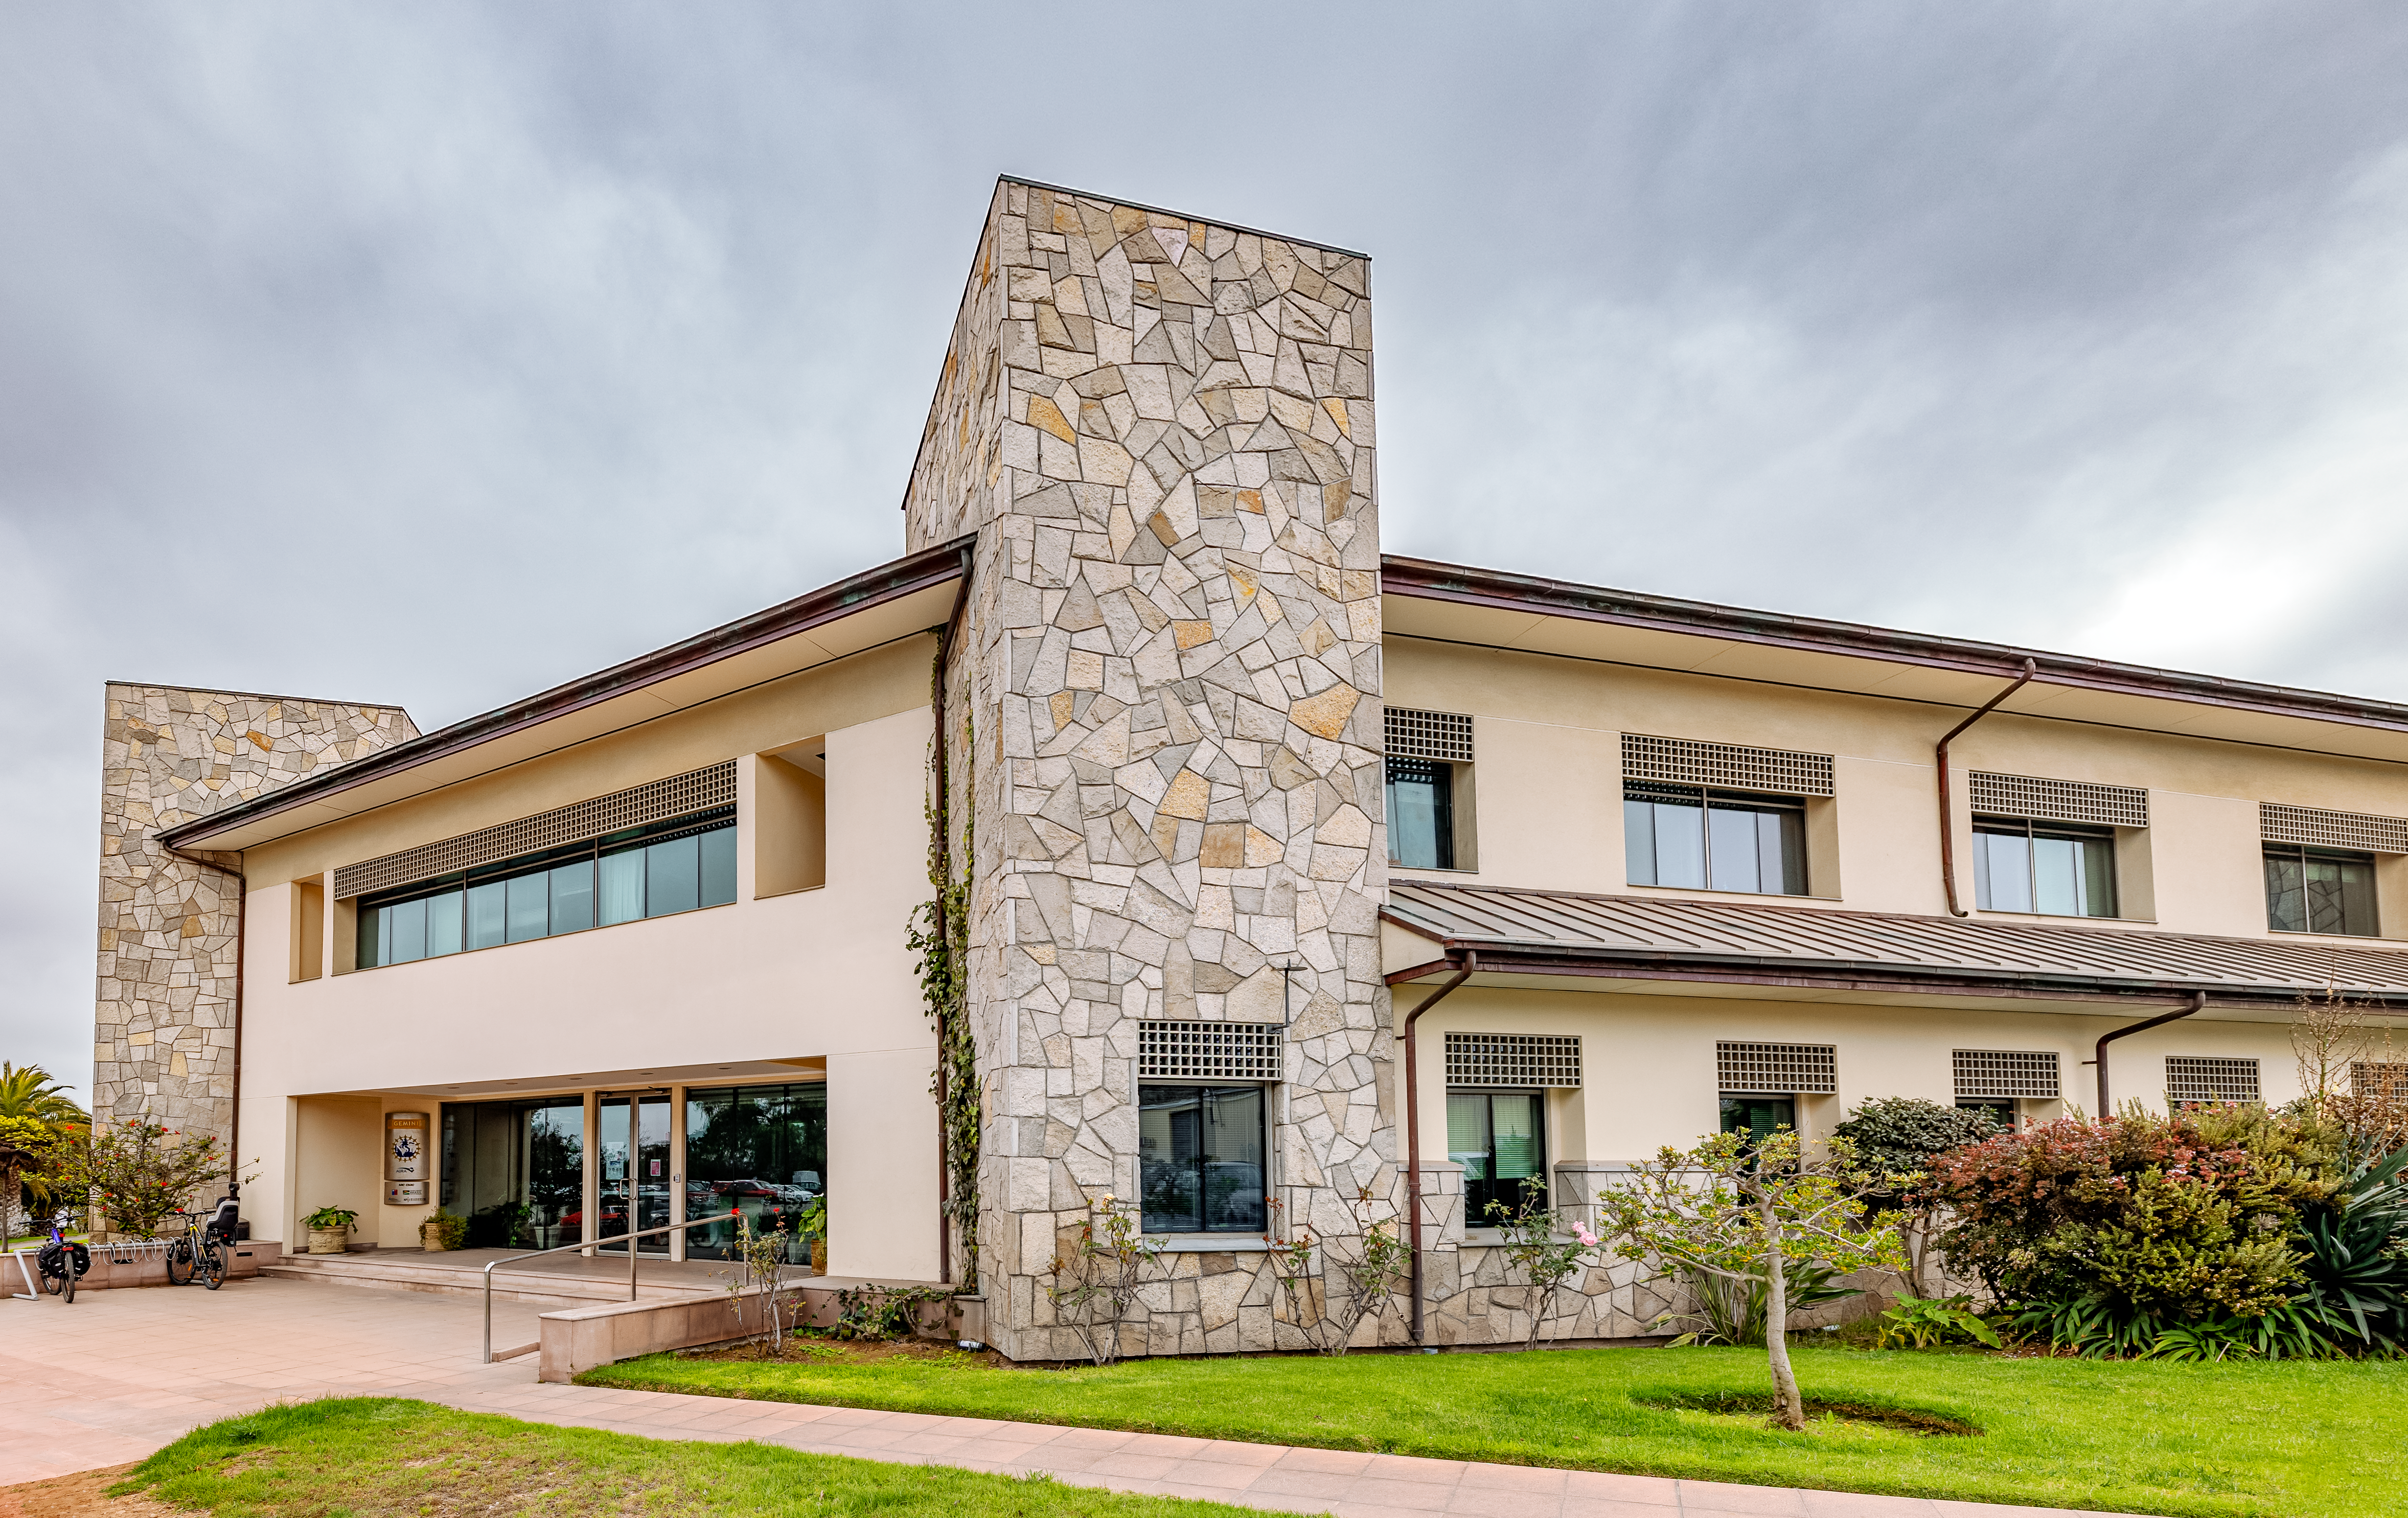

AURA Recinto Front

A view of the AURA Recinto building from the front end in La Serena, Chile.

Credit: NOIRLab/NSF/AURA/T. Slovinský